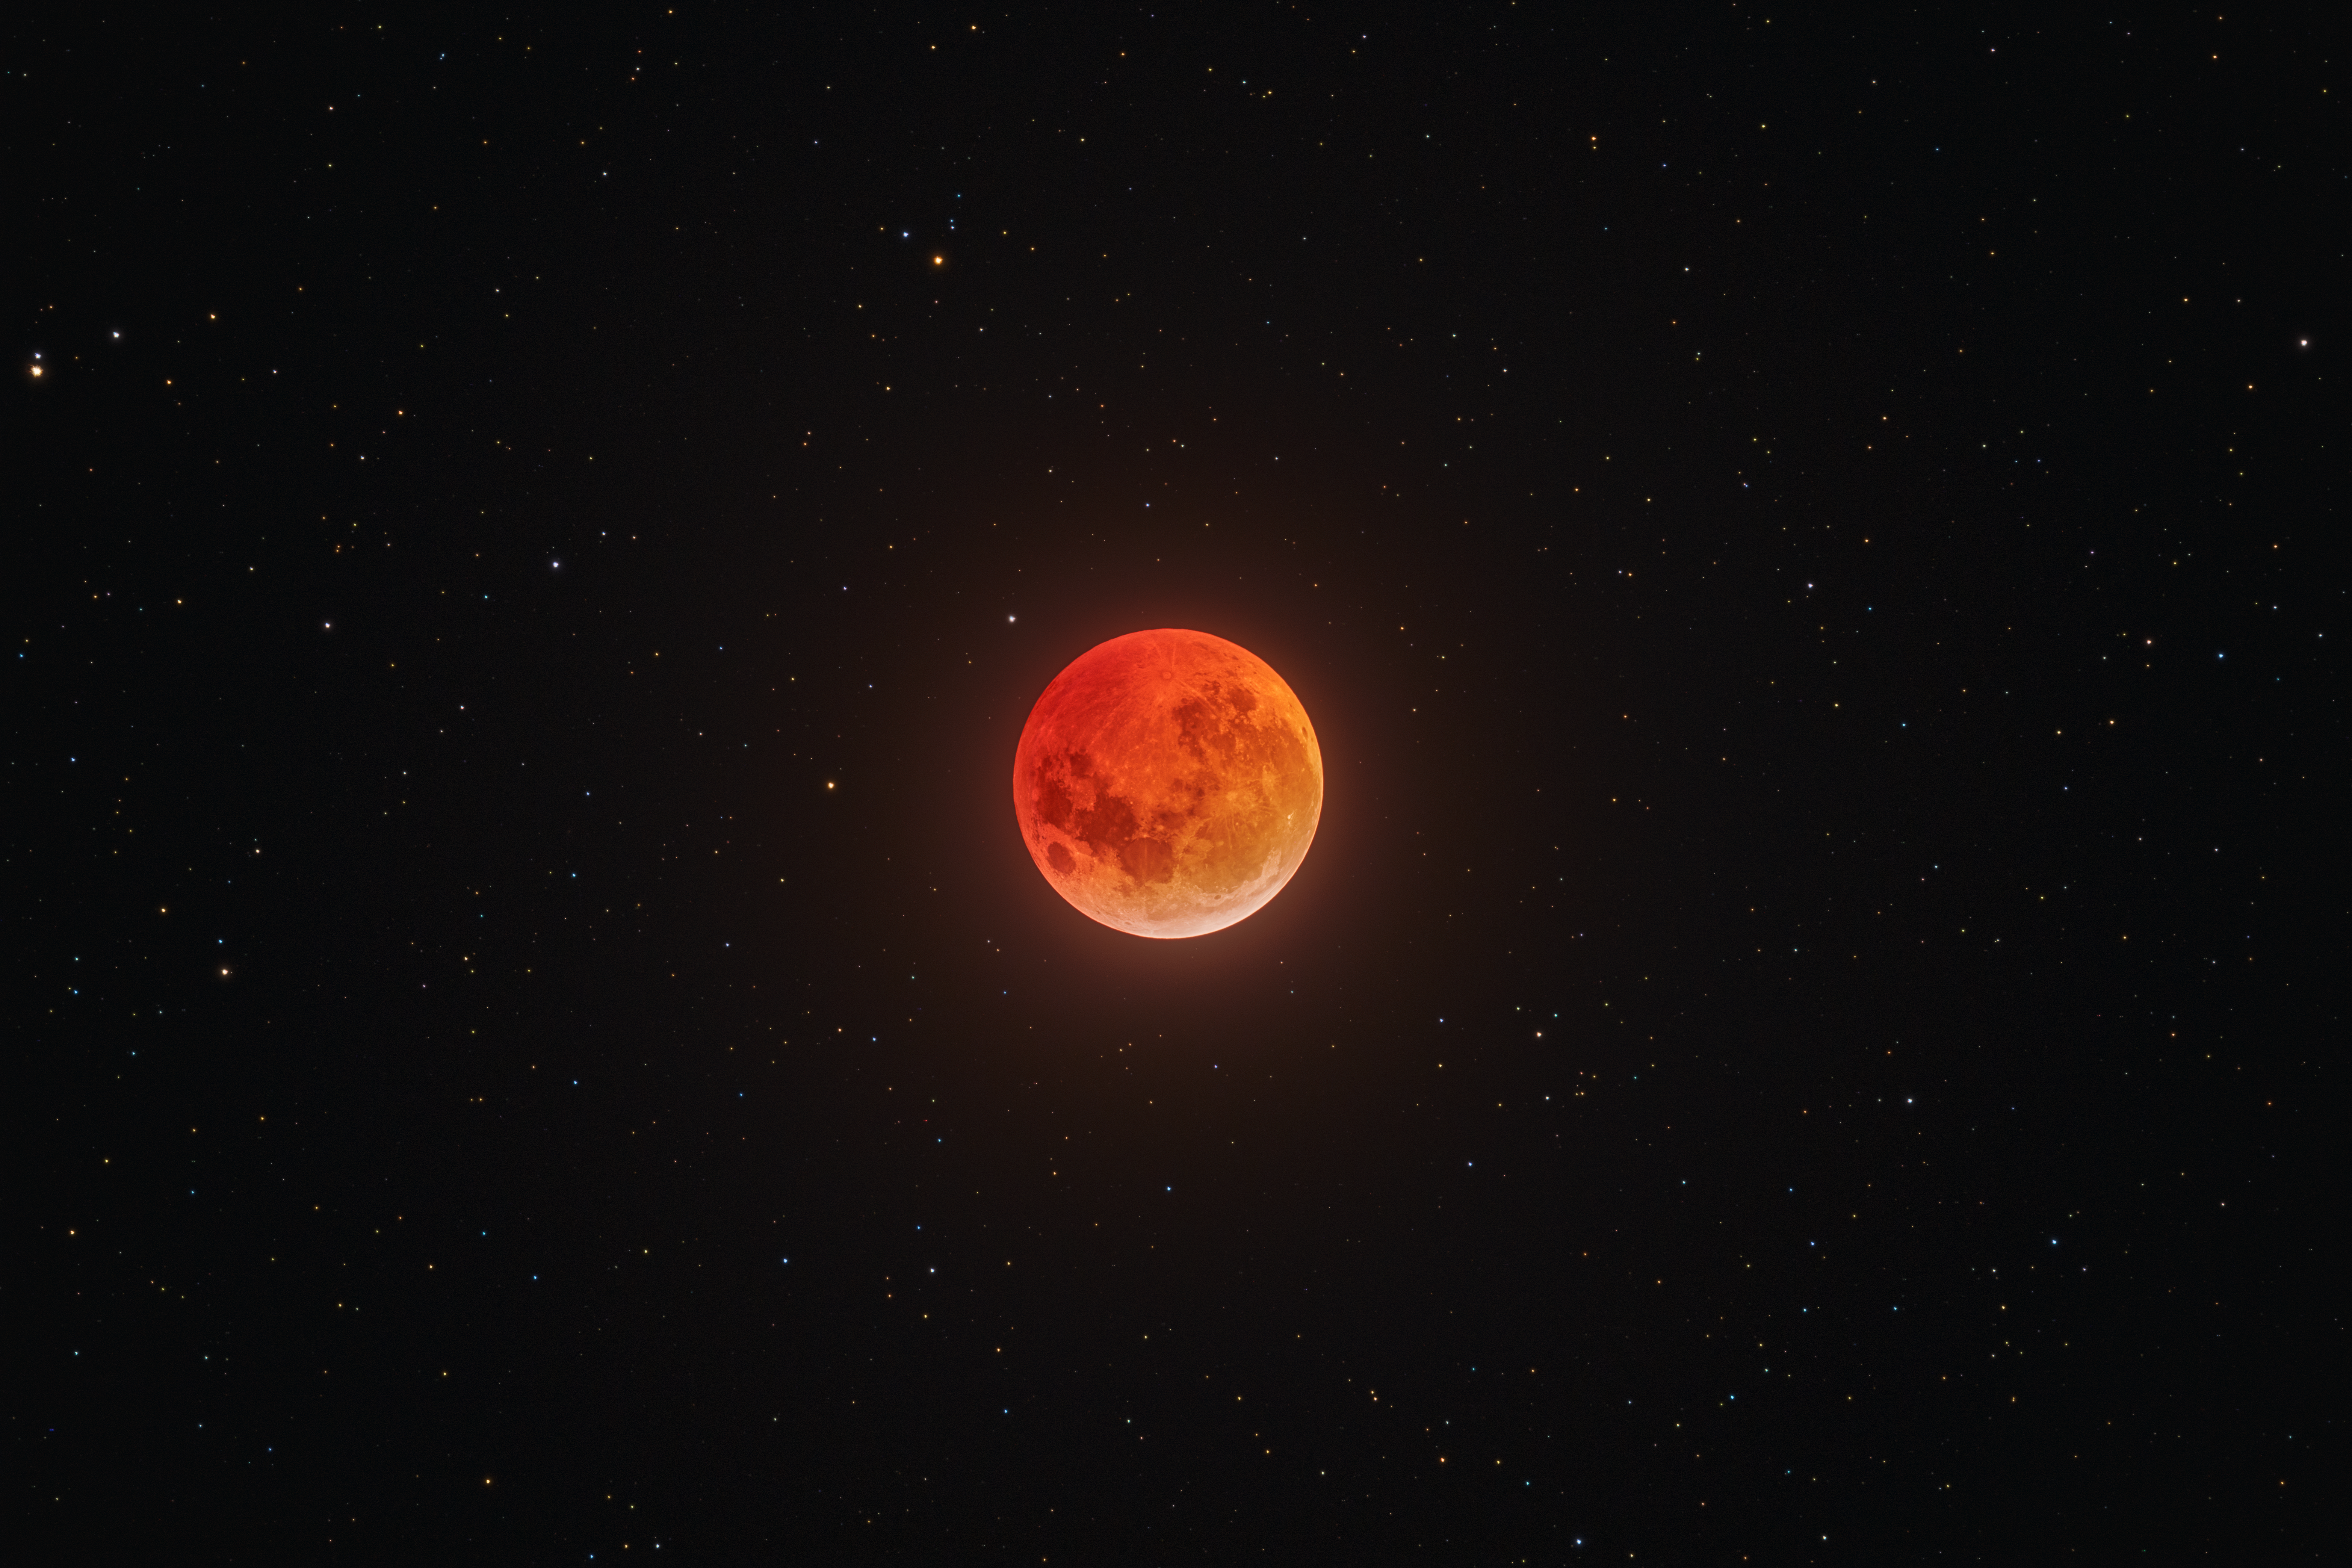

Lunar Eclipse over Tololo

A total lunar eclipse as viewed from Cerro Tololo in March 2025.

Credit: NOIRLab/NSF/AURA/P. Horálek, O. Smékal (Institute of Physics in Opava)